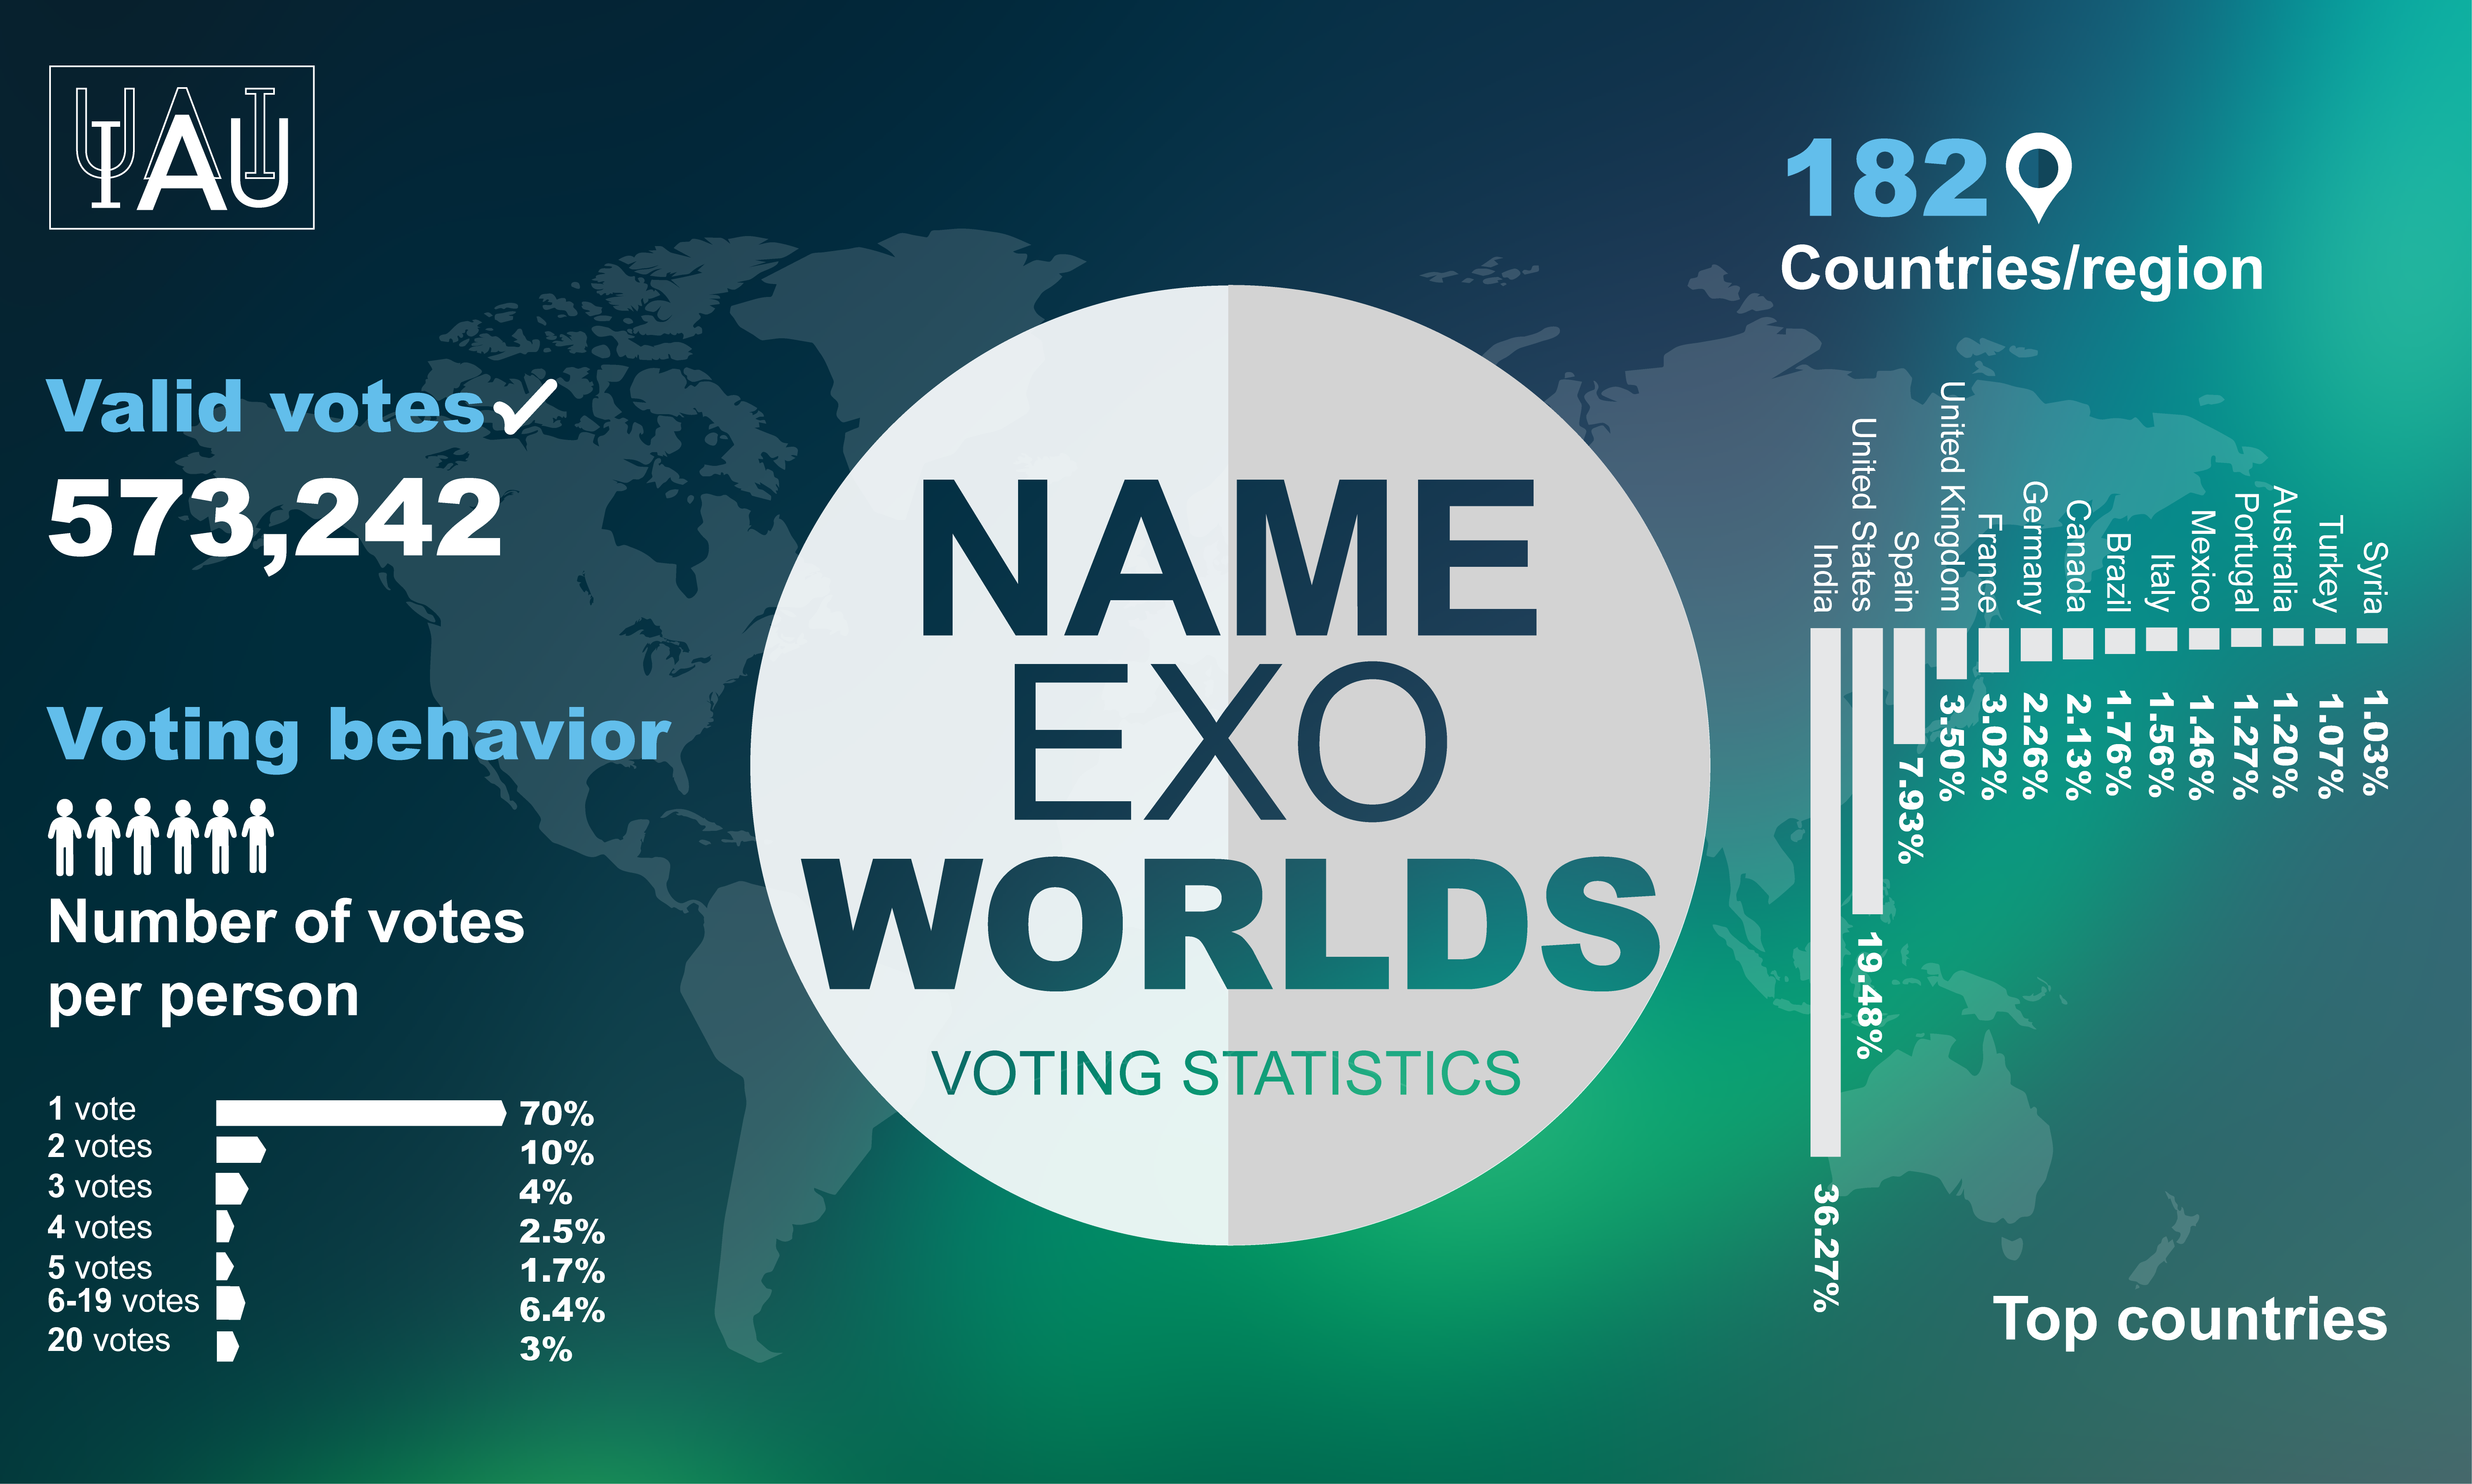

Infographic of the IAU NameExoWorlds

Infographic displaying a breakdown of the votes per person and country/region in the IAU NameExoWorlds vote to name alien worlds. As announced on 15 December 2015, names for 31 exoplanets and 14 host stars, voted for by the public, were accepted and are to be officially sanctioned by the IAU. The winning names are to be used freely in parallel with the existing scientific nomenclature, with due credit to the clubs or organisations that proposed them.

Credit: IAU